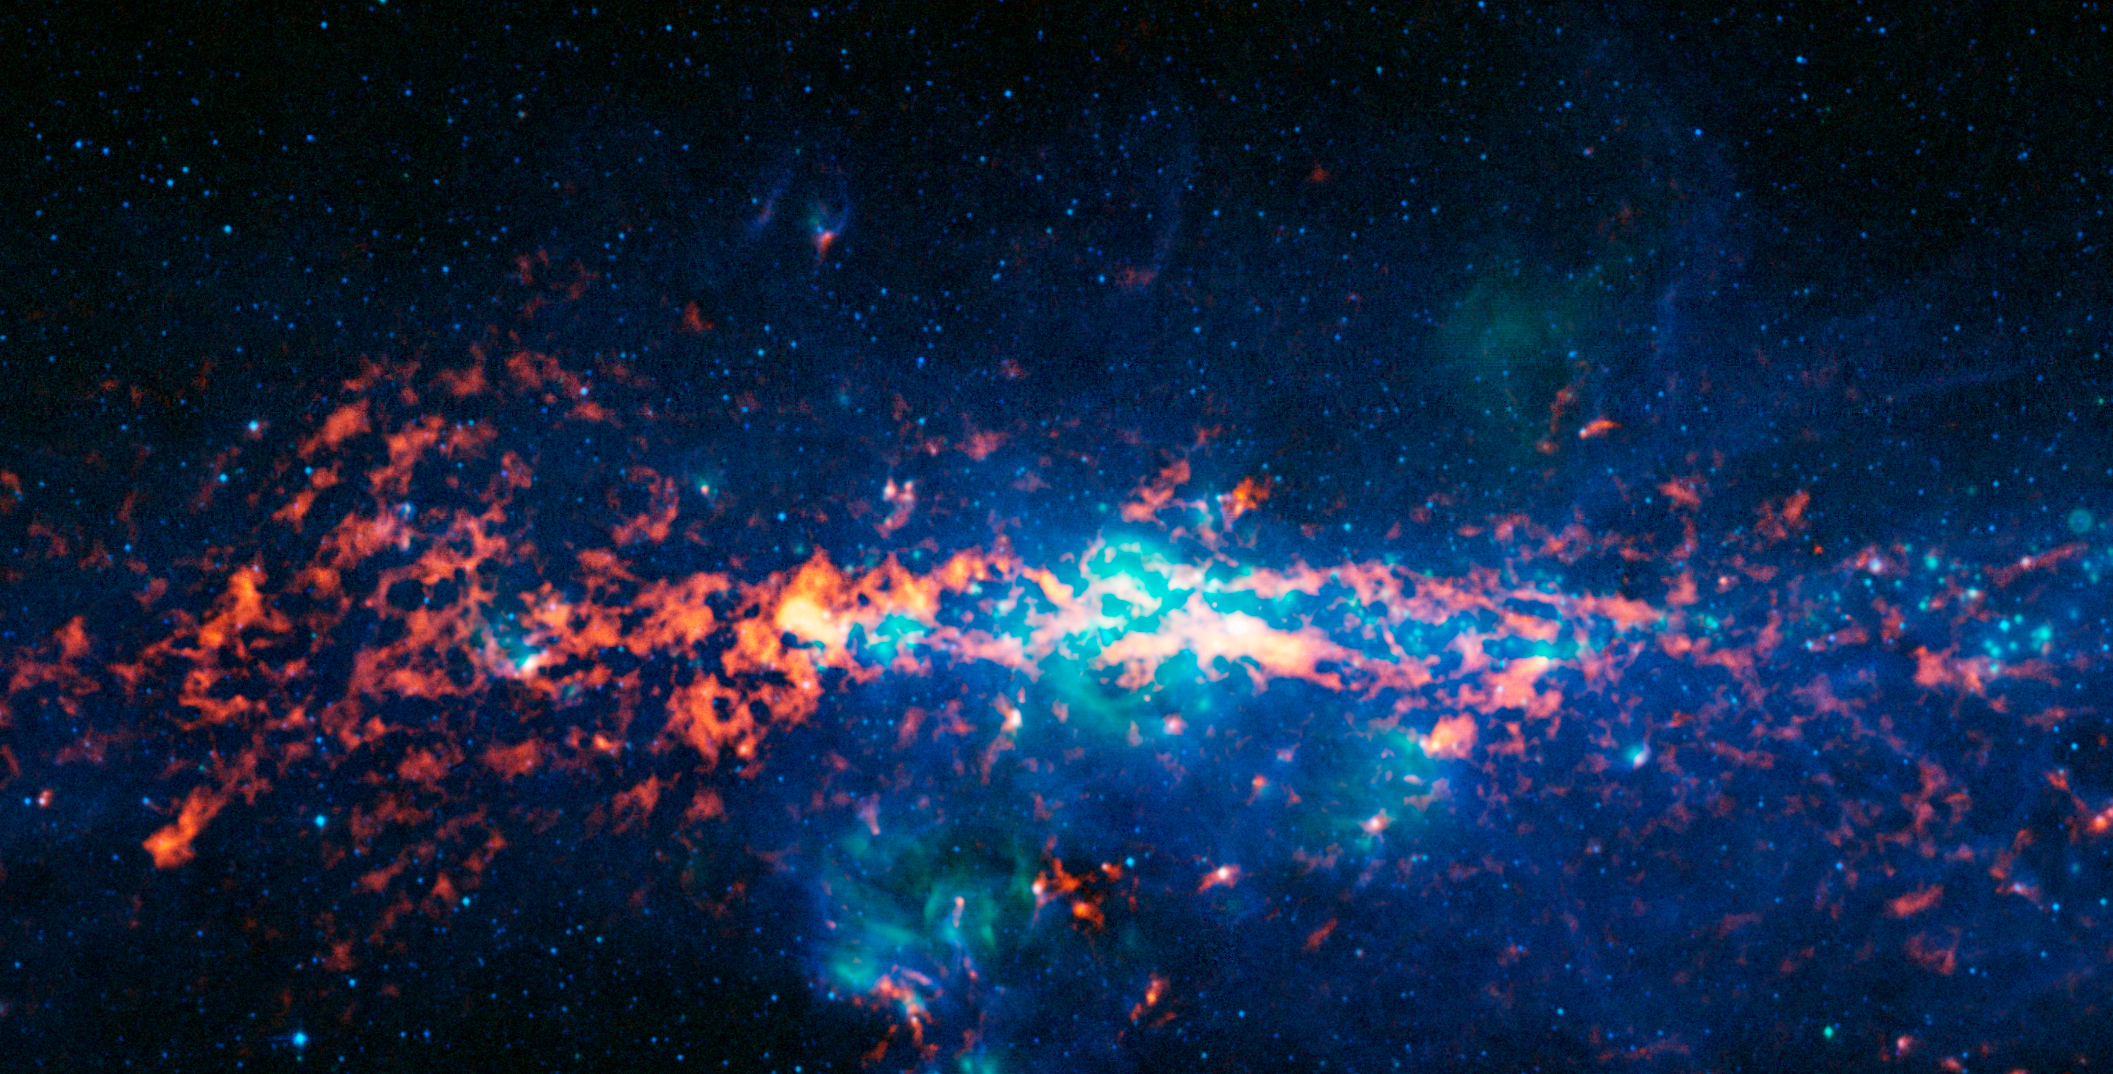

The Galactic Centre and Sagittarius B2

Colour-composite image of the Galactic Centre and Sagittarius B2 as seen by the ATLASGAL survey. The centre of the Milky Way is home to a supermassive black hole more than four million times the mass of our Sun. It is about 25 000 light years from Earth. Sagittarius B2 (Sgr B2) is one of the largest clouds of molecular gas in the Milky Way. This dense region lies close to the Galactic Centre and is rich in many different interstellar molecules.

In this image, the ATLASGAL submillimetre-wavelength data are shown in red, overlaid on a view of the region in infrared light, from the Midcourse Space Experiment (MSX) in green and blue. Sagittarius B2 is the bright orange-red region to the middle left of the image, which is centred on the Galactic Centre.

Credit: ESO/APEX & MSX/IPAC/NASA